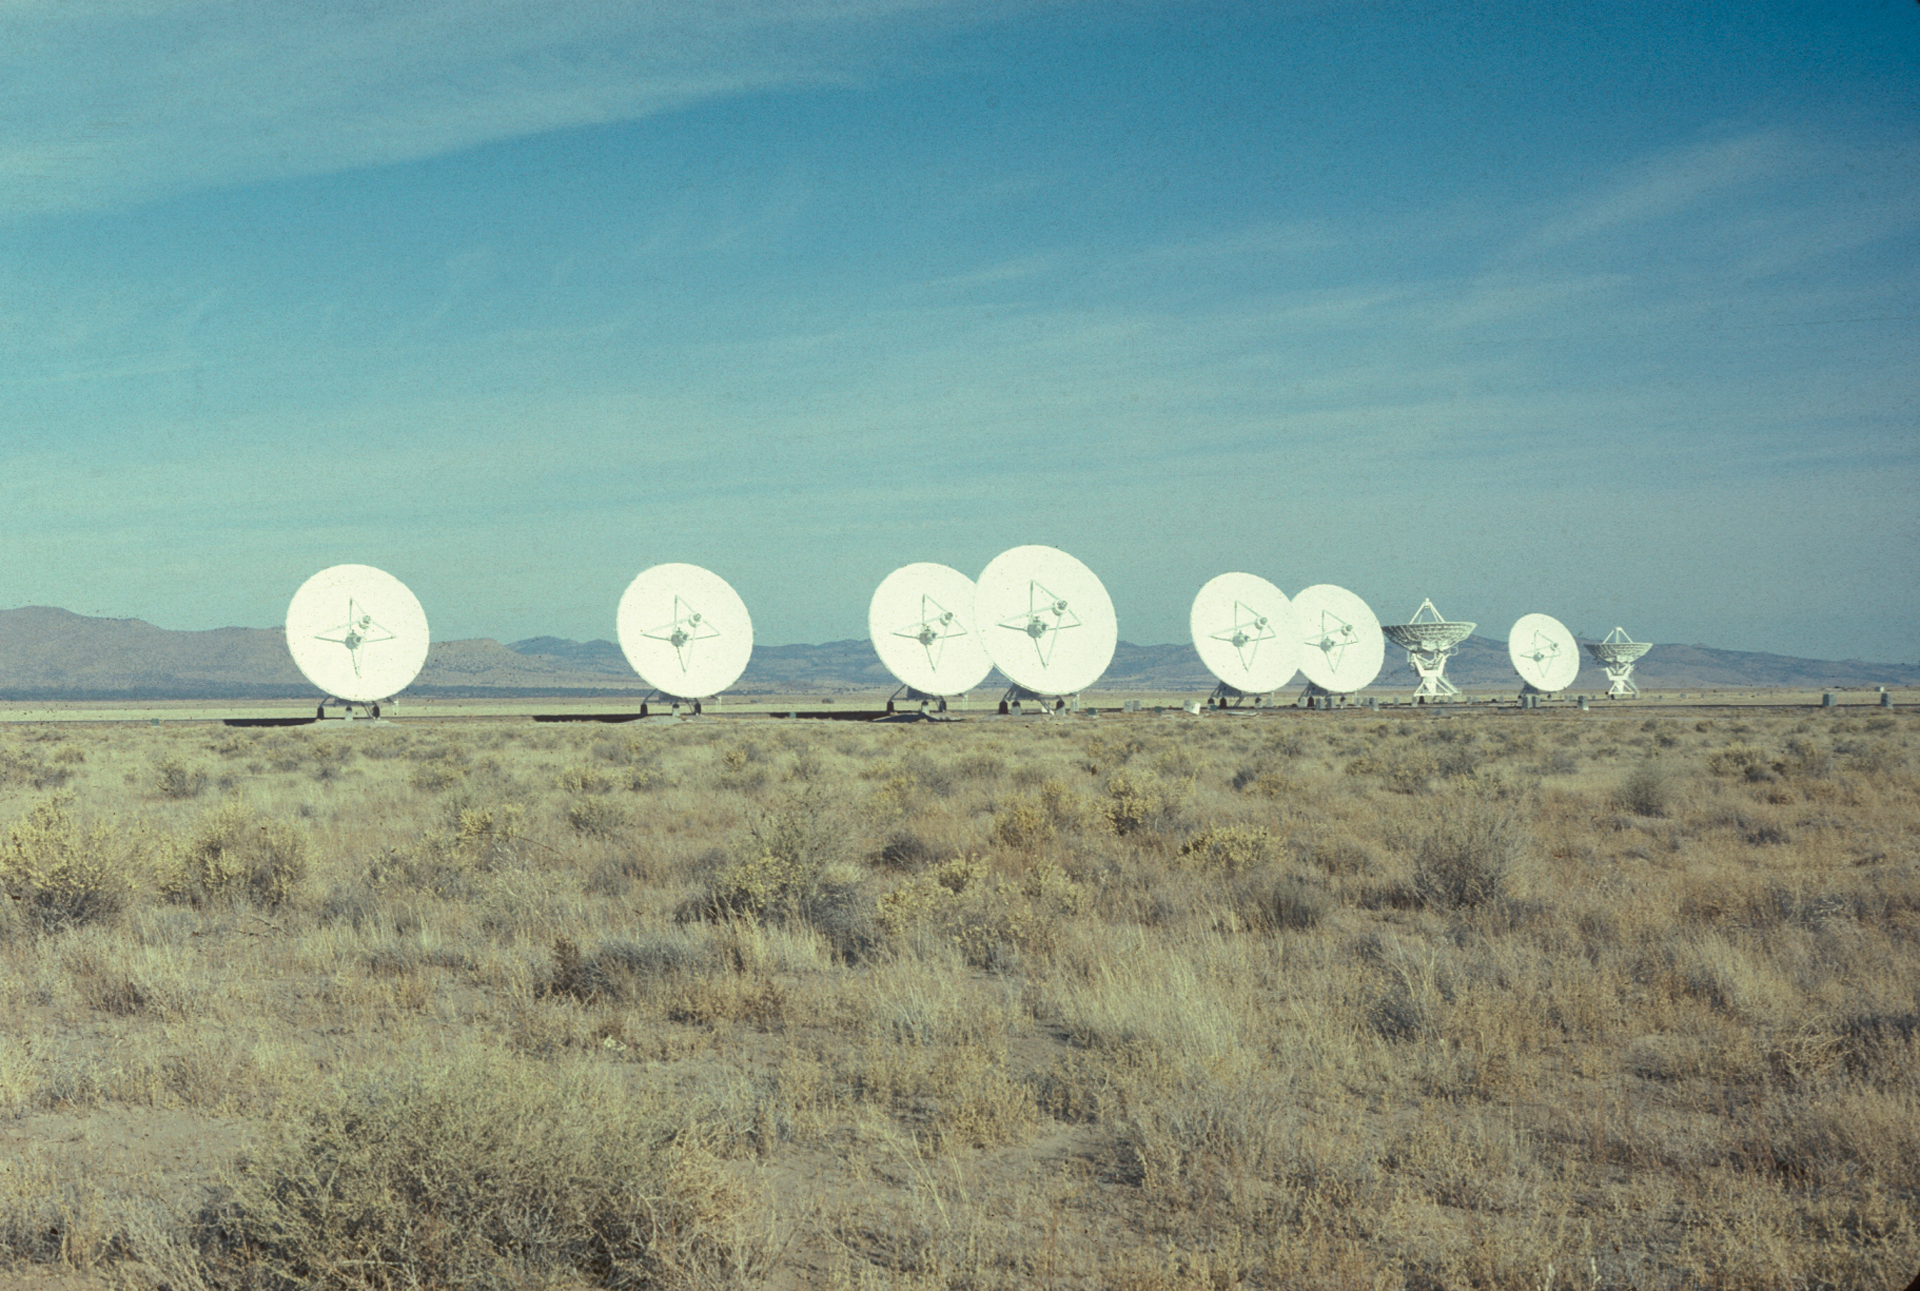

A Young VLA

Credit: NRAO/AUI/NSF